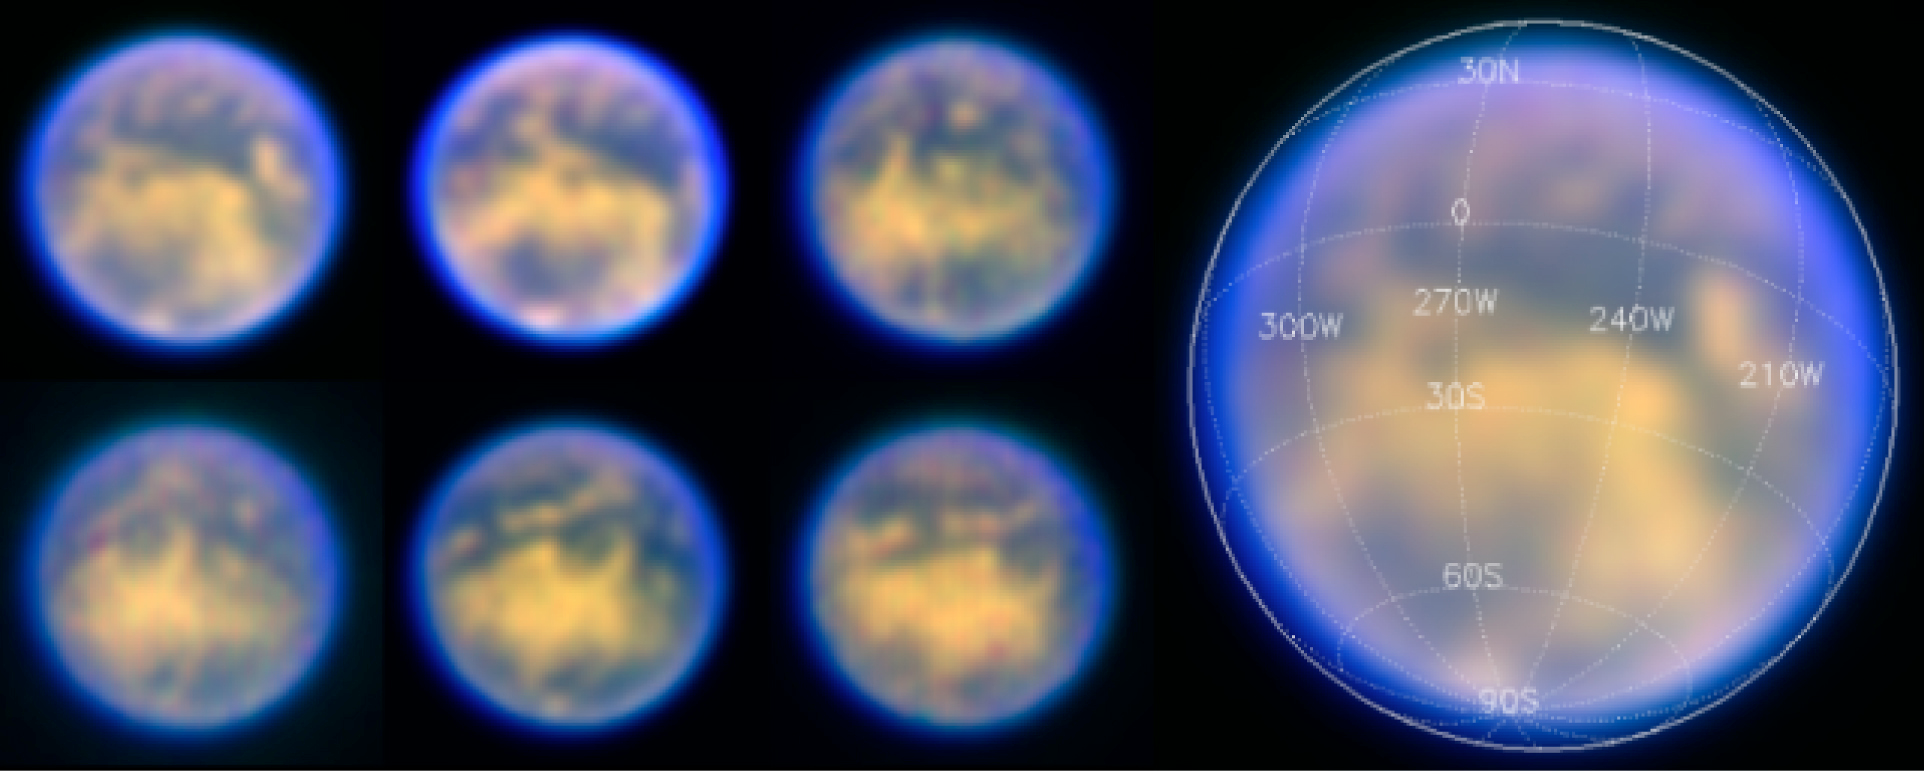

Six nightly views of Titan's surface

Views of Titan, obtained on six nights in February 2004. At the right, the image from the first night (Feburary 1-2, 2004) has been enlarged for clarity and the coordinate grid on Titan is indicated. The images are false-colour renderings with the three SDI wavebands as red (1.575 μm; surface), green (1.600 μm; surface) and blue (1.625 μm; atmosphere), respectively.

Credit: ESO